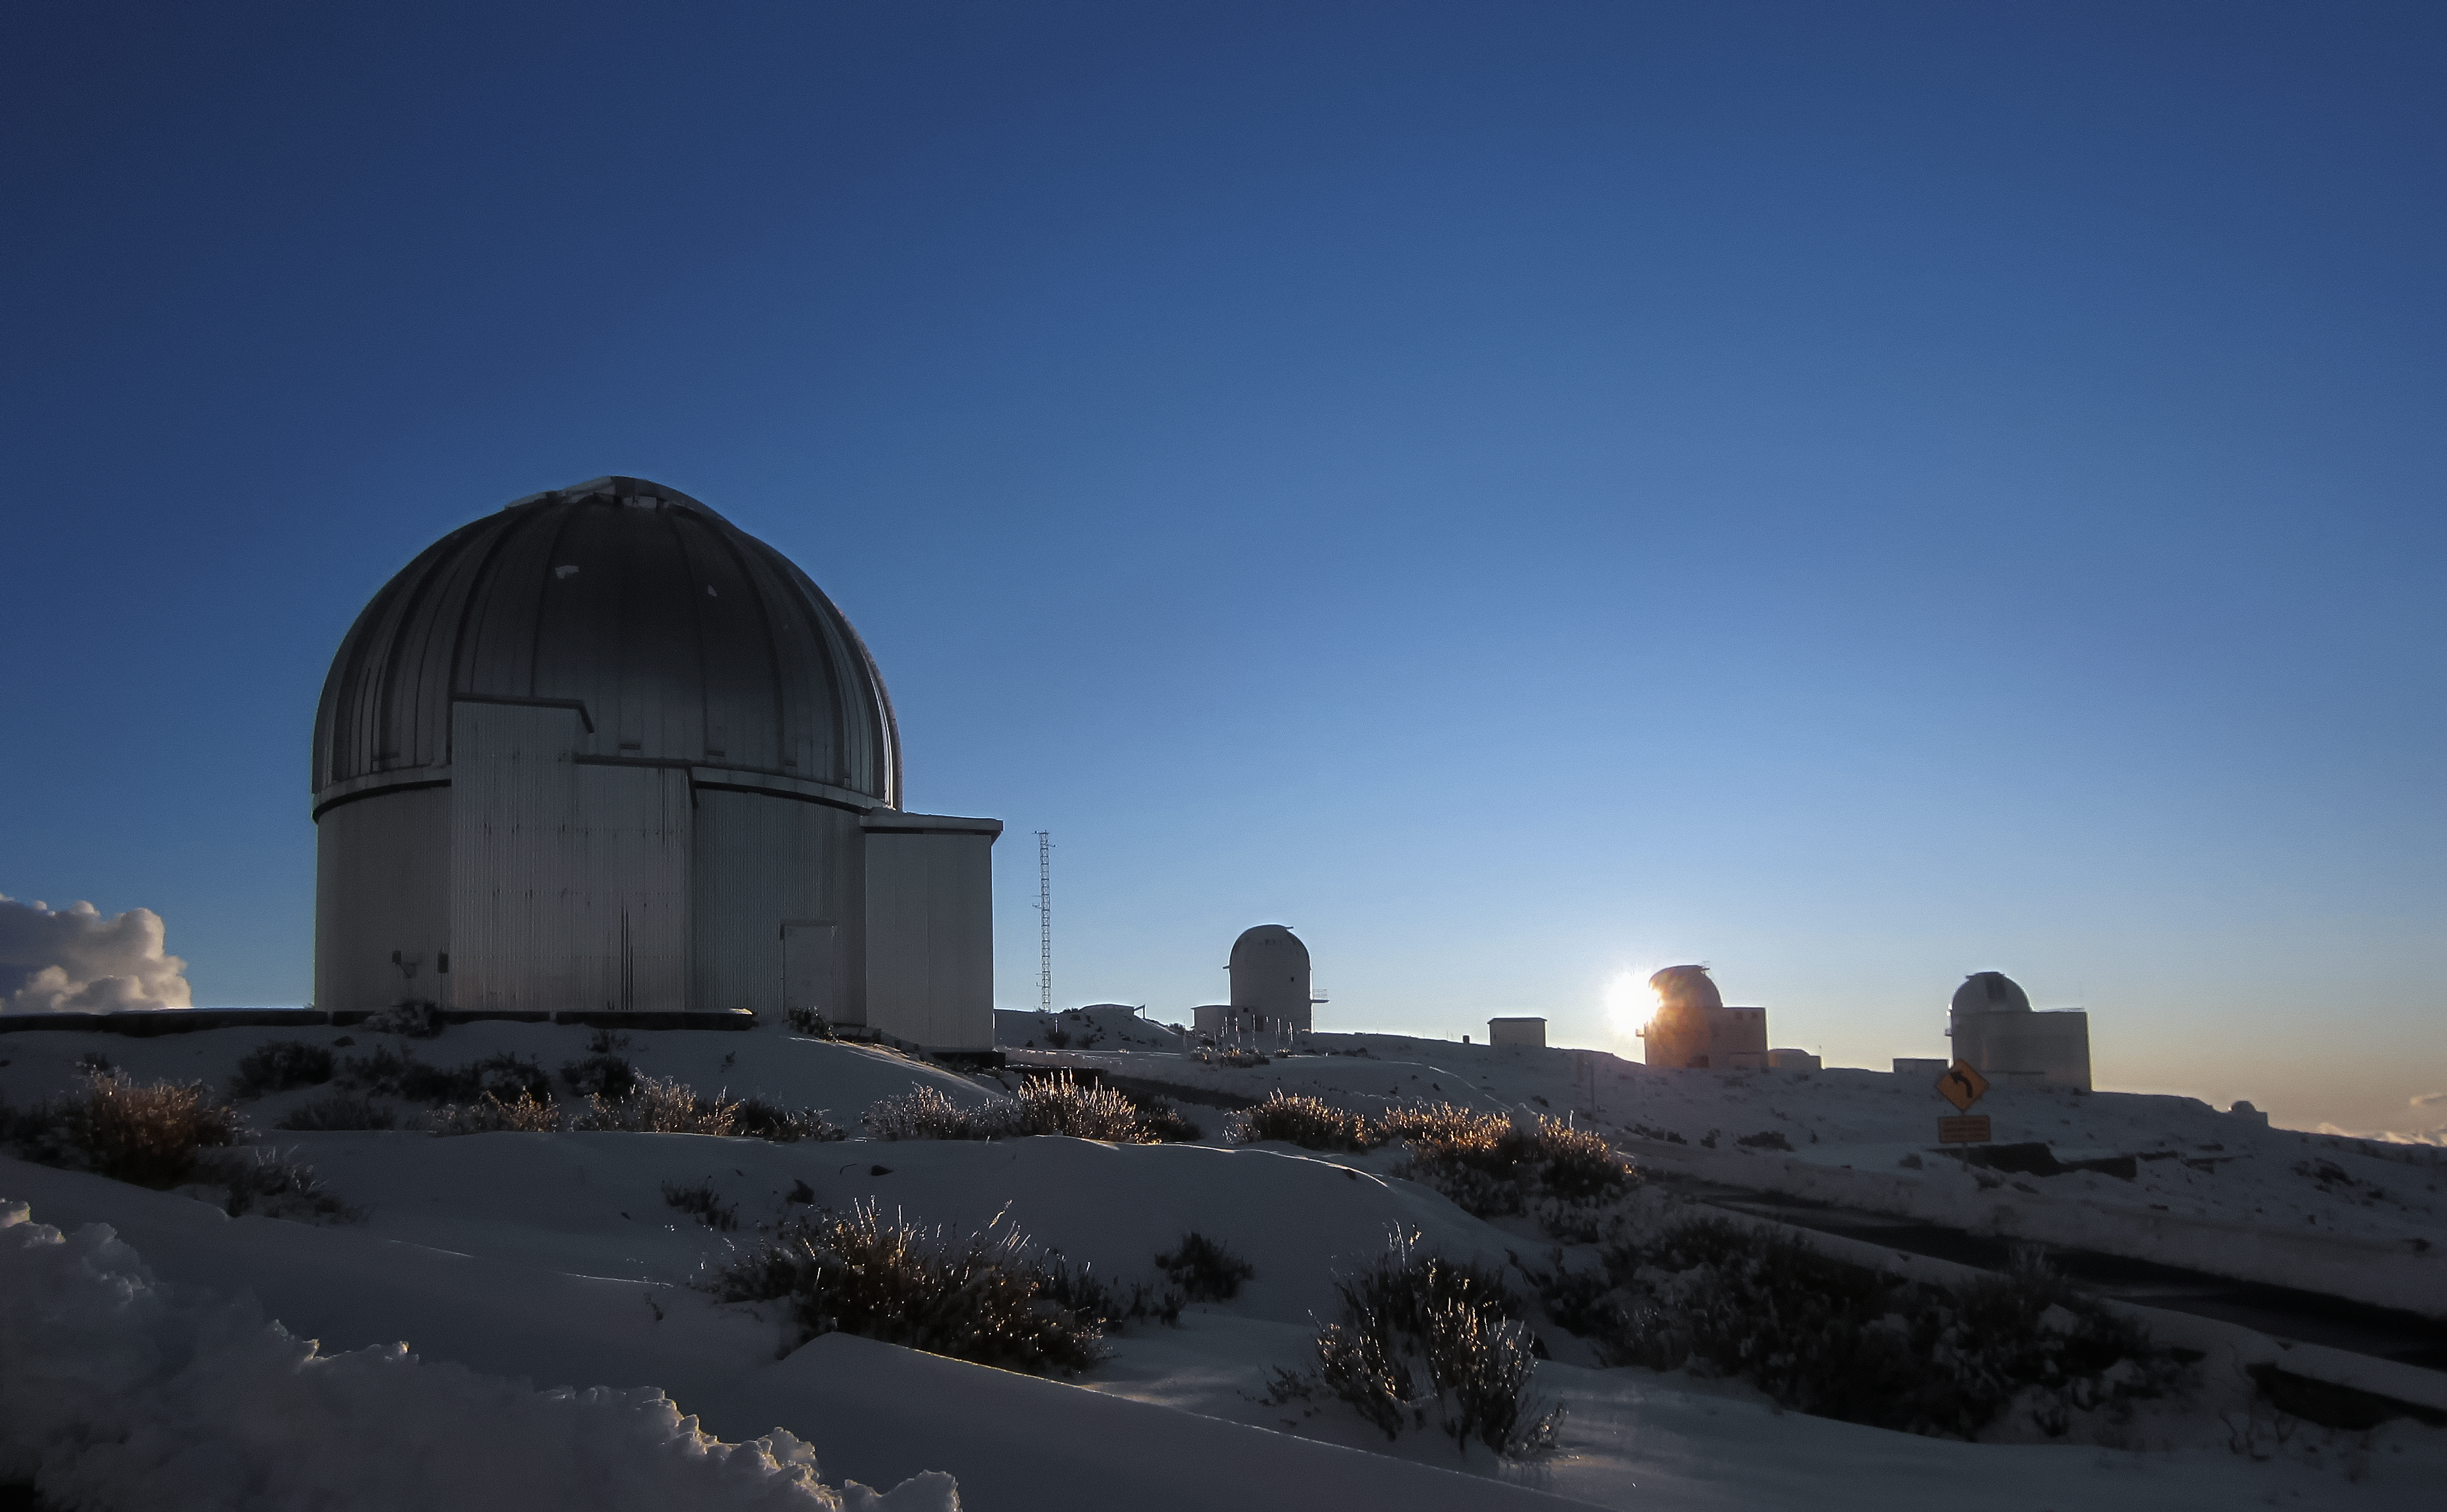

Snowy La Silla

The Sun hides behind a silhouetted telescope in this wintry scene from ESO's La Silla Observatory in northern Chile. The MPG/ESO 2.2-metre telescope can be seen in the foreground.

Credit: O. Hainaut/ESO